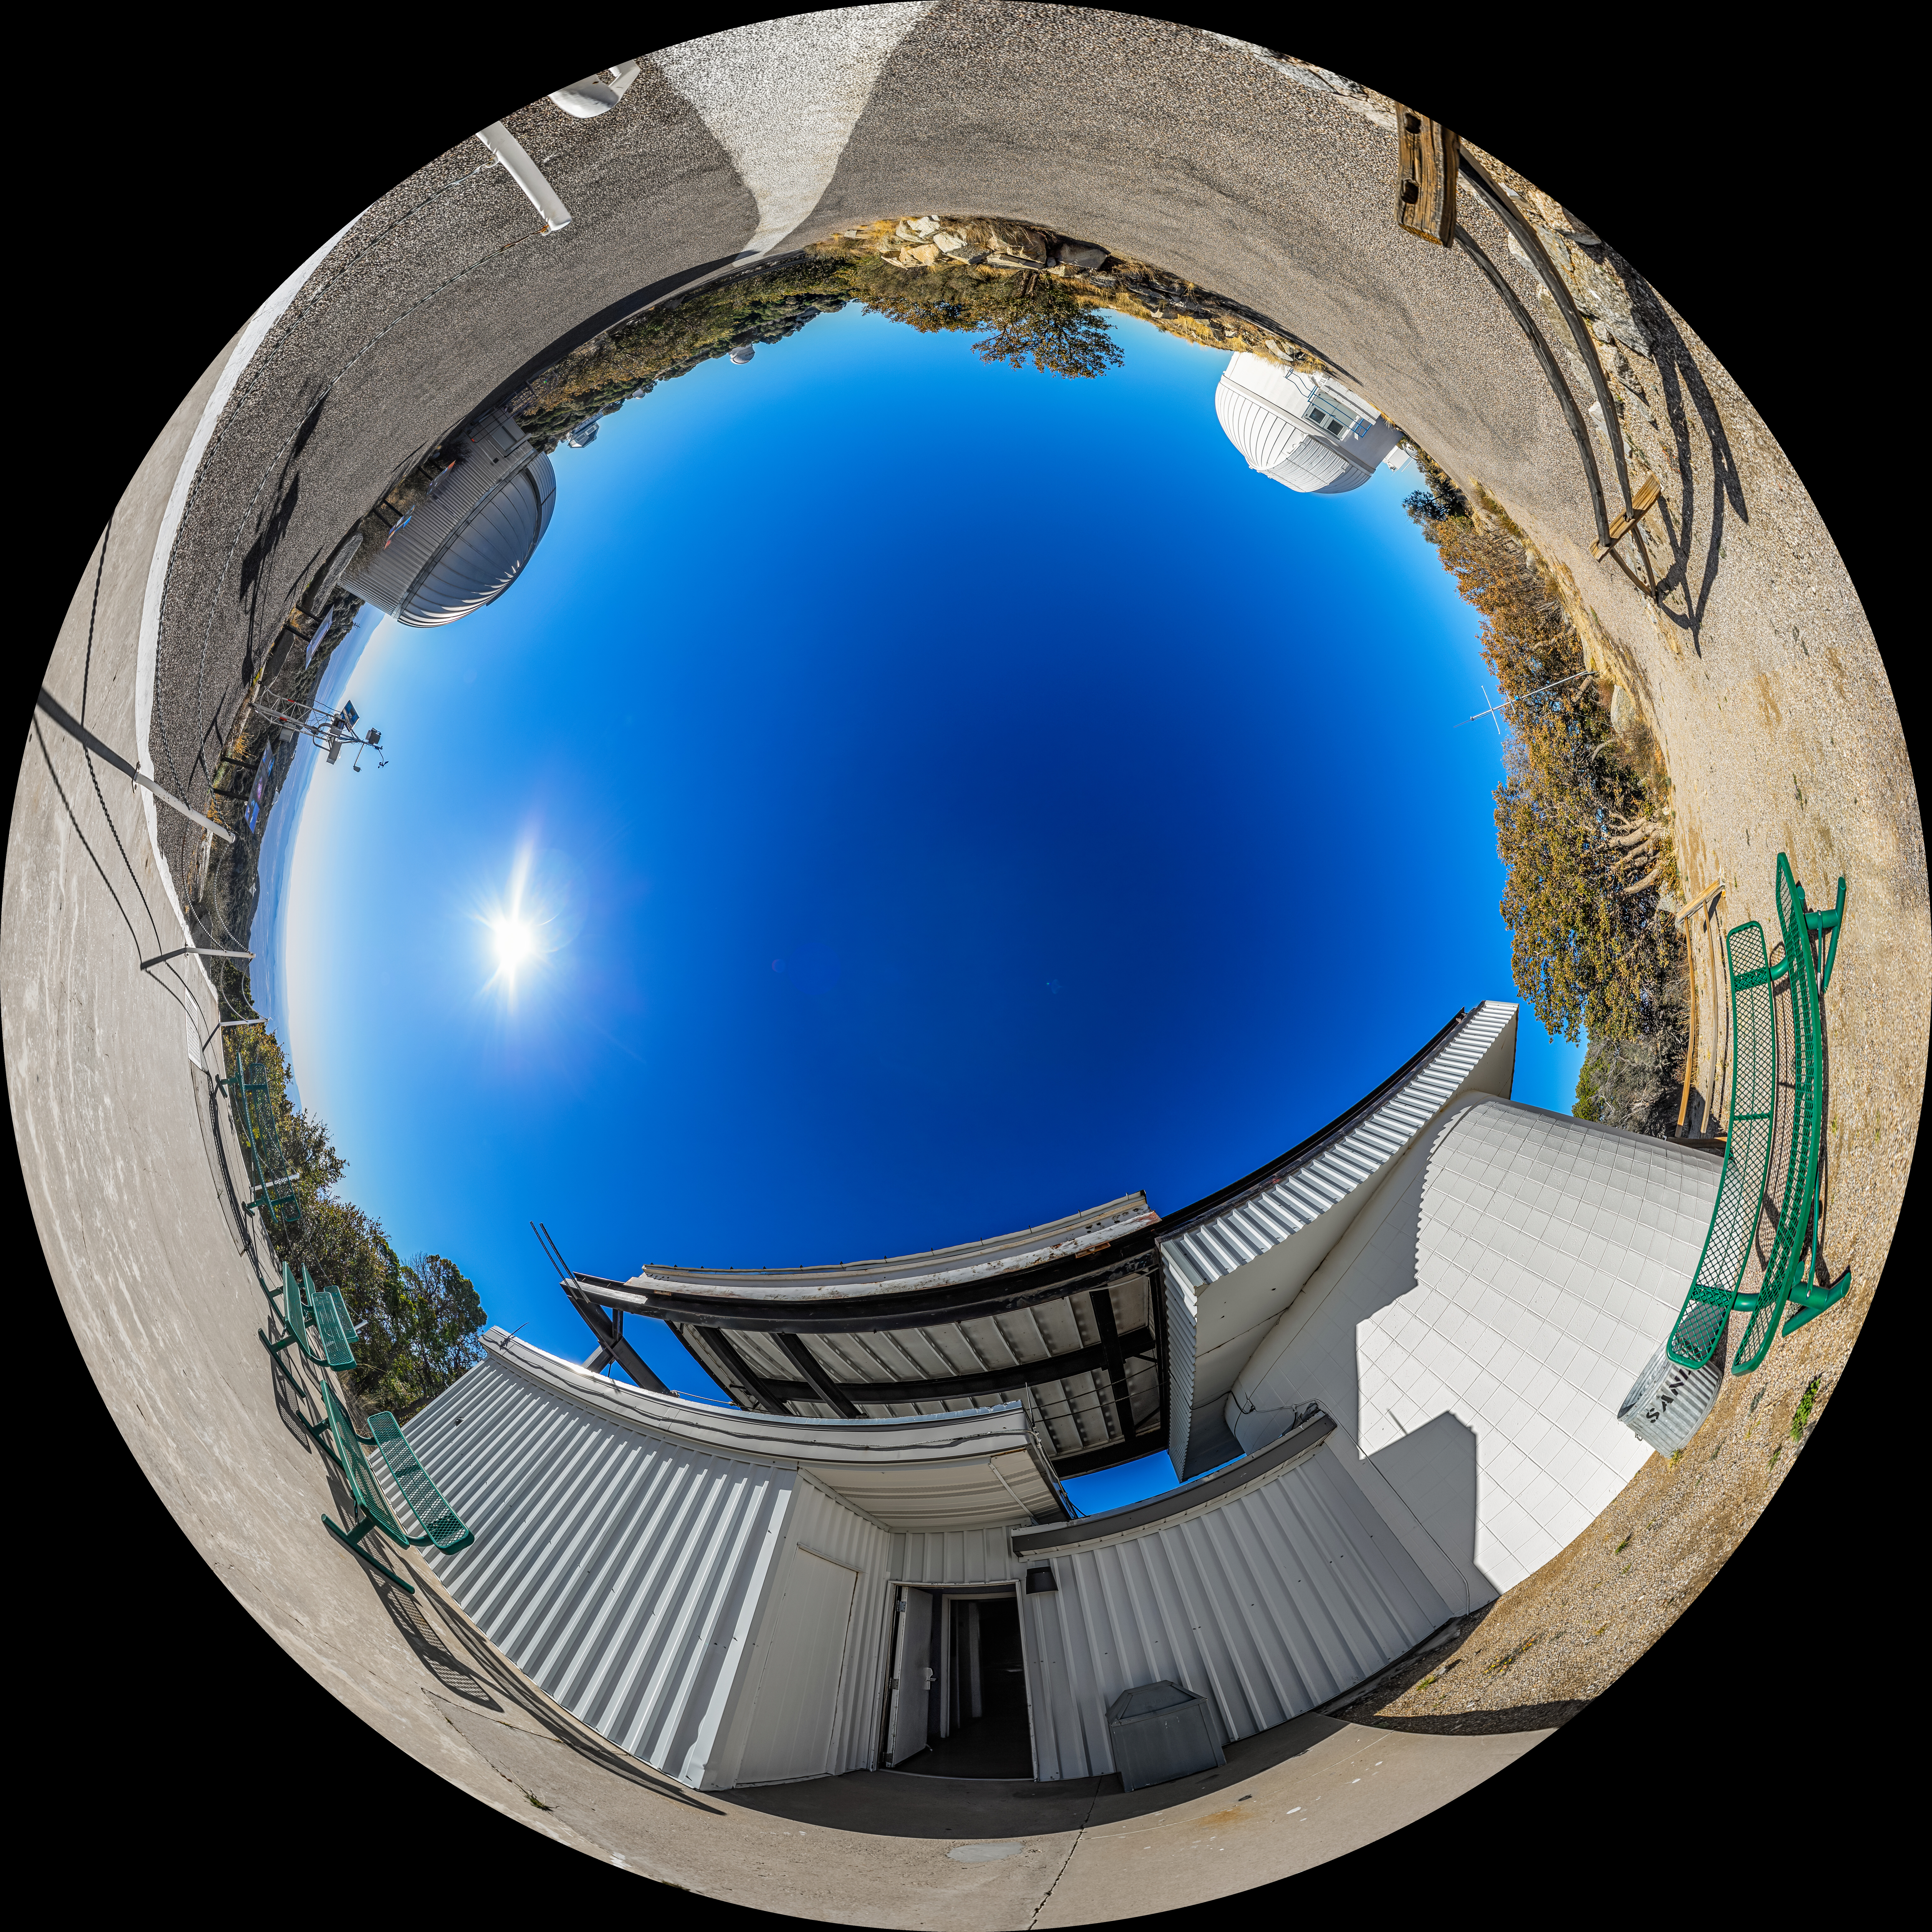

Kitt Peak Visitor Center Roll Off Roof Observatory Fulldome

A fulldome view of the Kitt Peak Visitor Center Roll Off Roof Observatory, SARA Kitt Peak Telescope and Burrell Schmidt Telescope at Kitt Peak National Observatory (KPNO), a Program of NSF NOIRLab, near Tucson, Arizona.

A 360 panorama version of this image can be found here.

Credit: KPNO/NOIRLab/NSF/AURA/P. Horálek